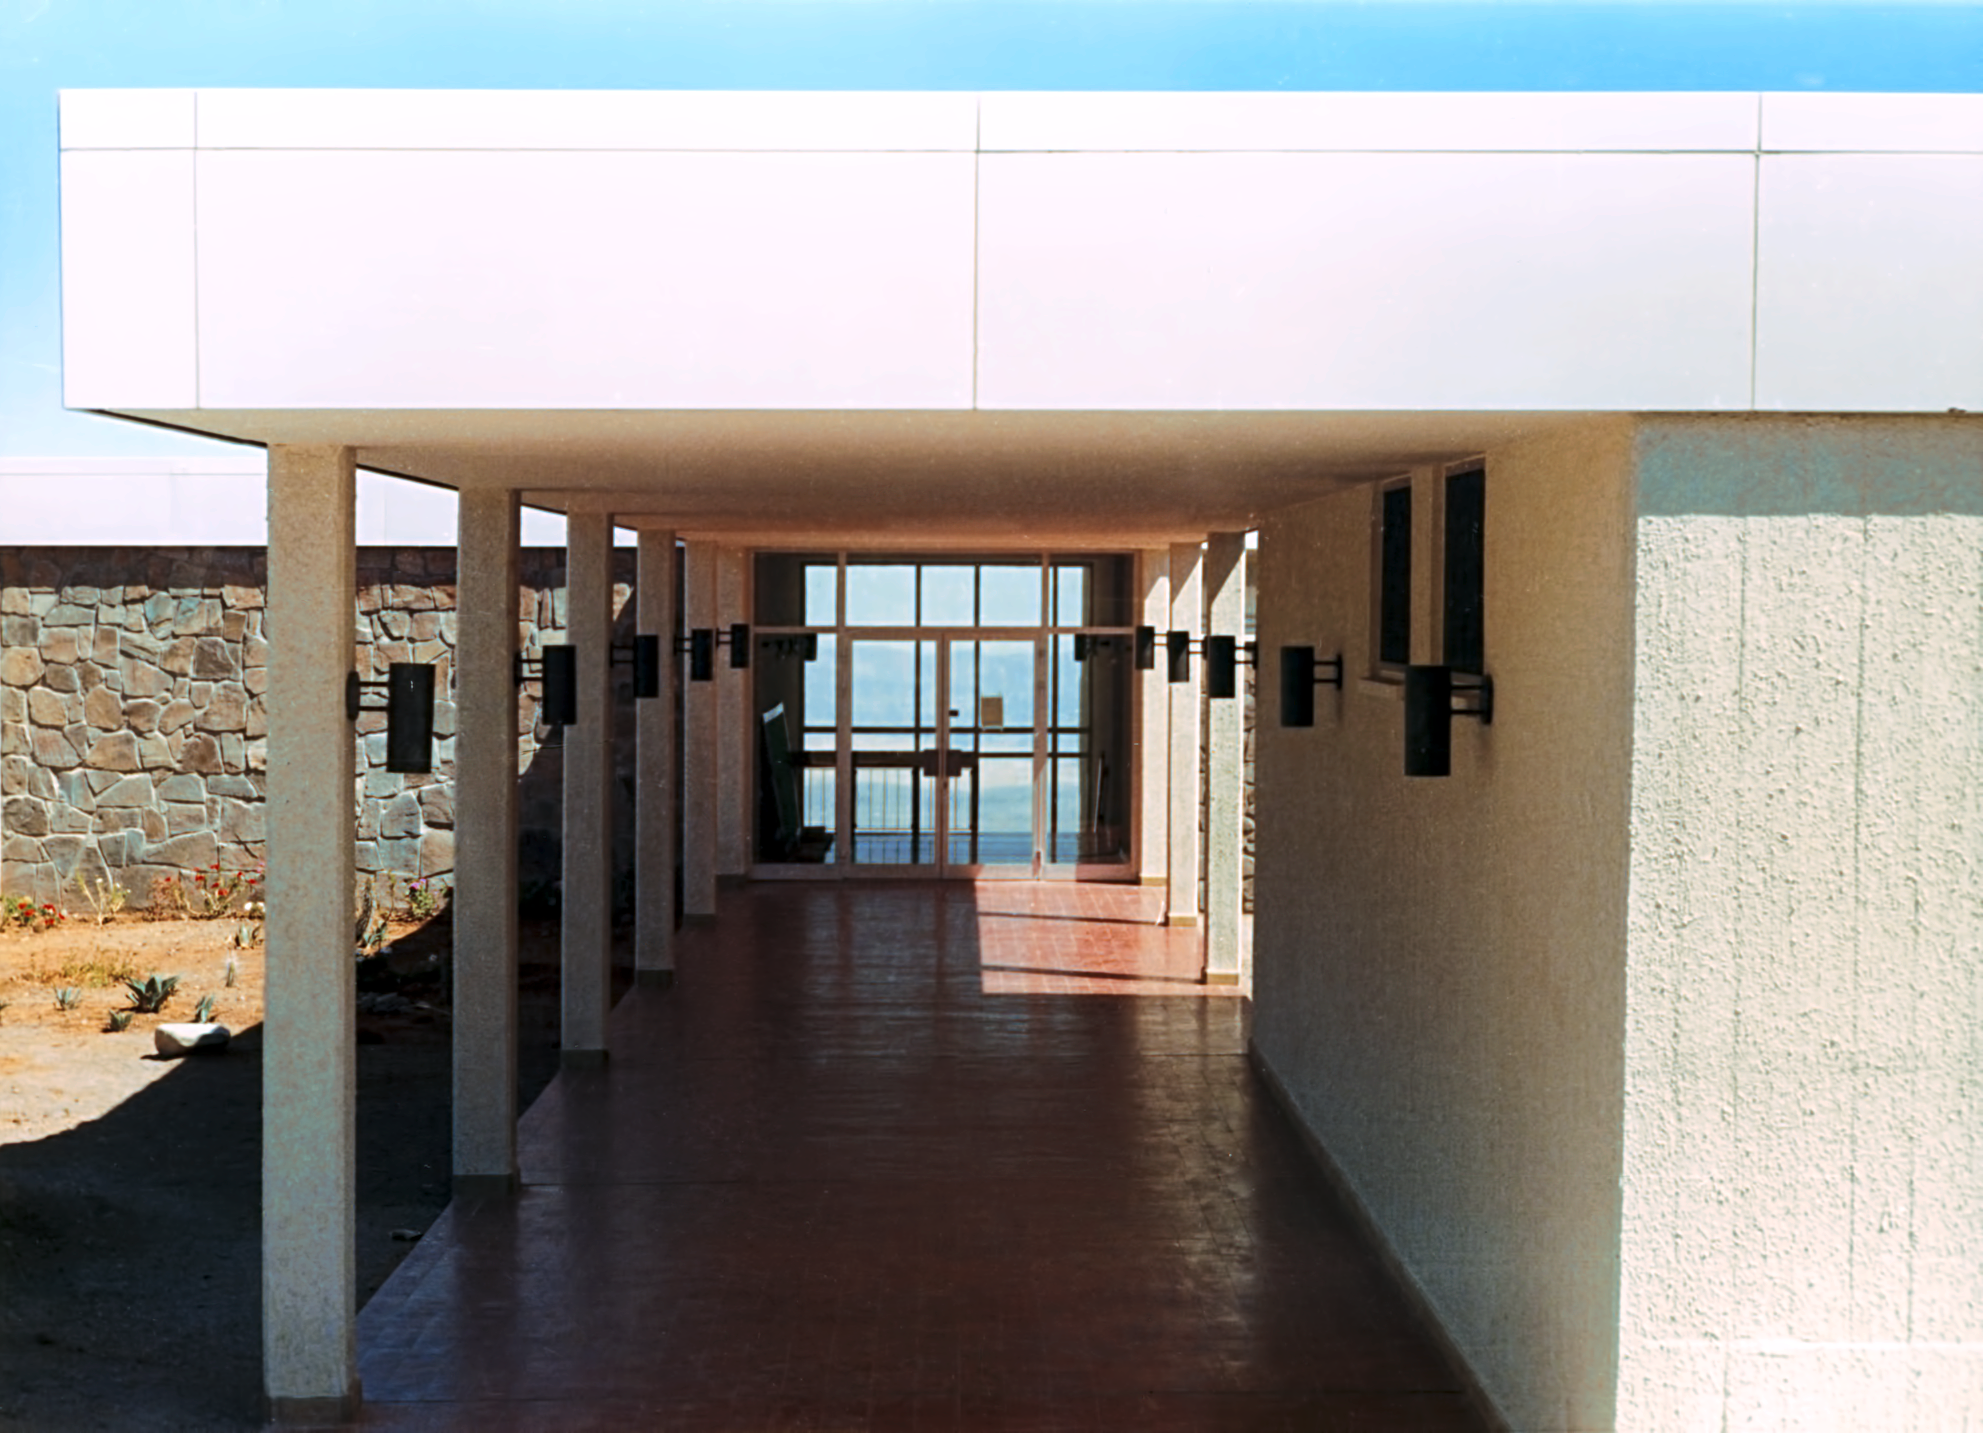

La Silla Hotel

The hotel at ESO's La Silla Observatory, photographed in the mid-1970s, shortly after its completion. This image shows the entrance to the canteen area.

Credit: ESO/Hochtief